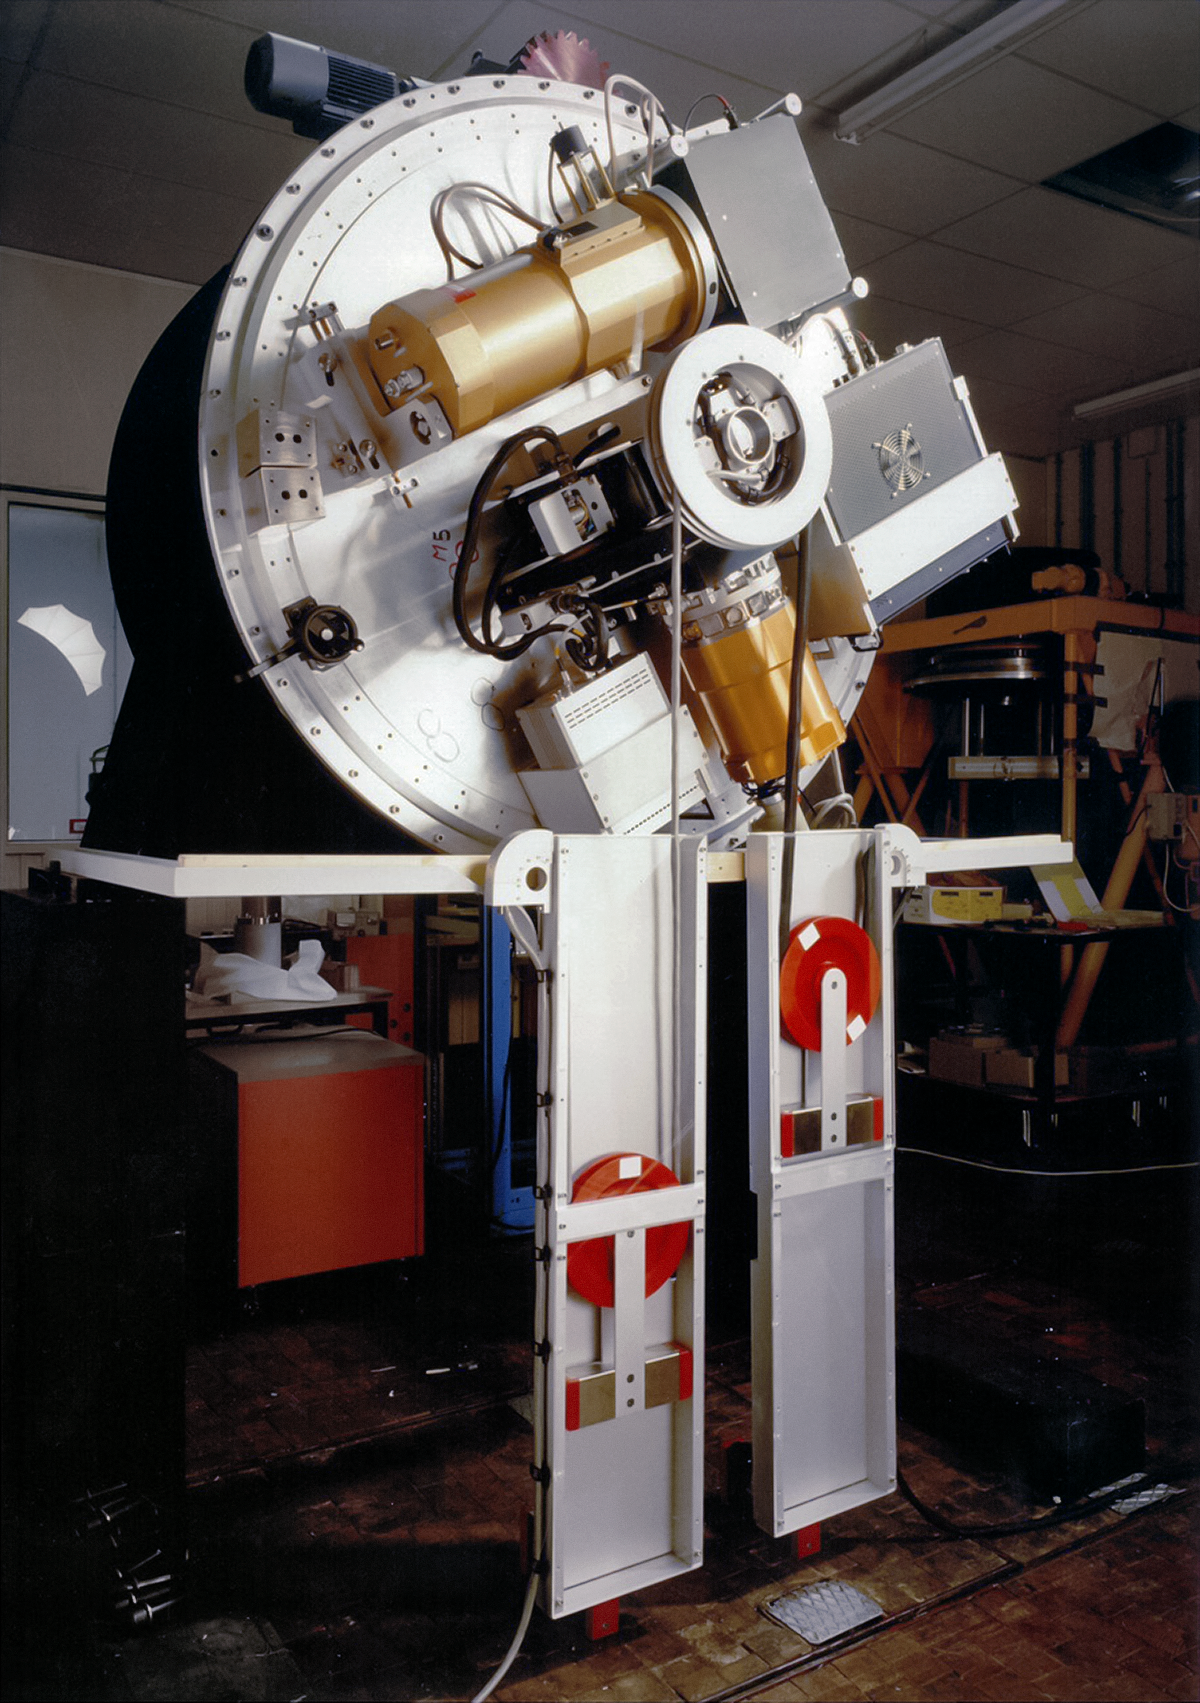

SUSI2

The SUperb Seeing Instrument (SUSI2) was installed on the 3.5-metre New Technology Telescope (NTT) at ESO’s La Silla Observatory. SUSI2 was installed on the Nasmyth A focus in December 1997 and was commissioned in February 1998. SUSI2 was decommissioned in 2008.

Credit: ESO